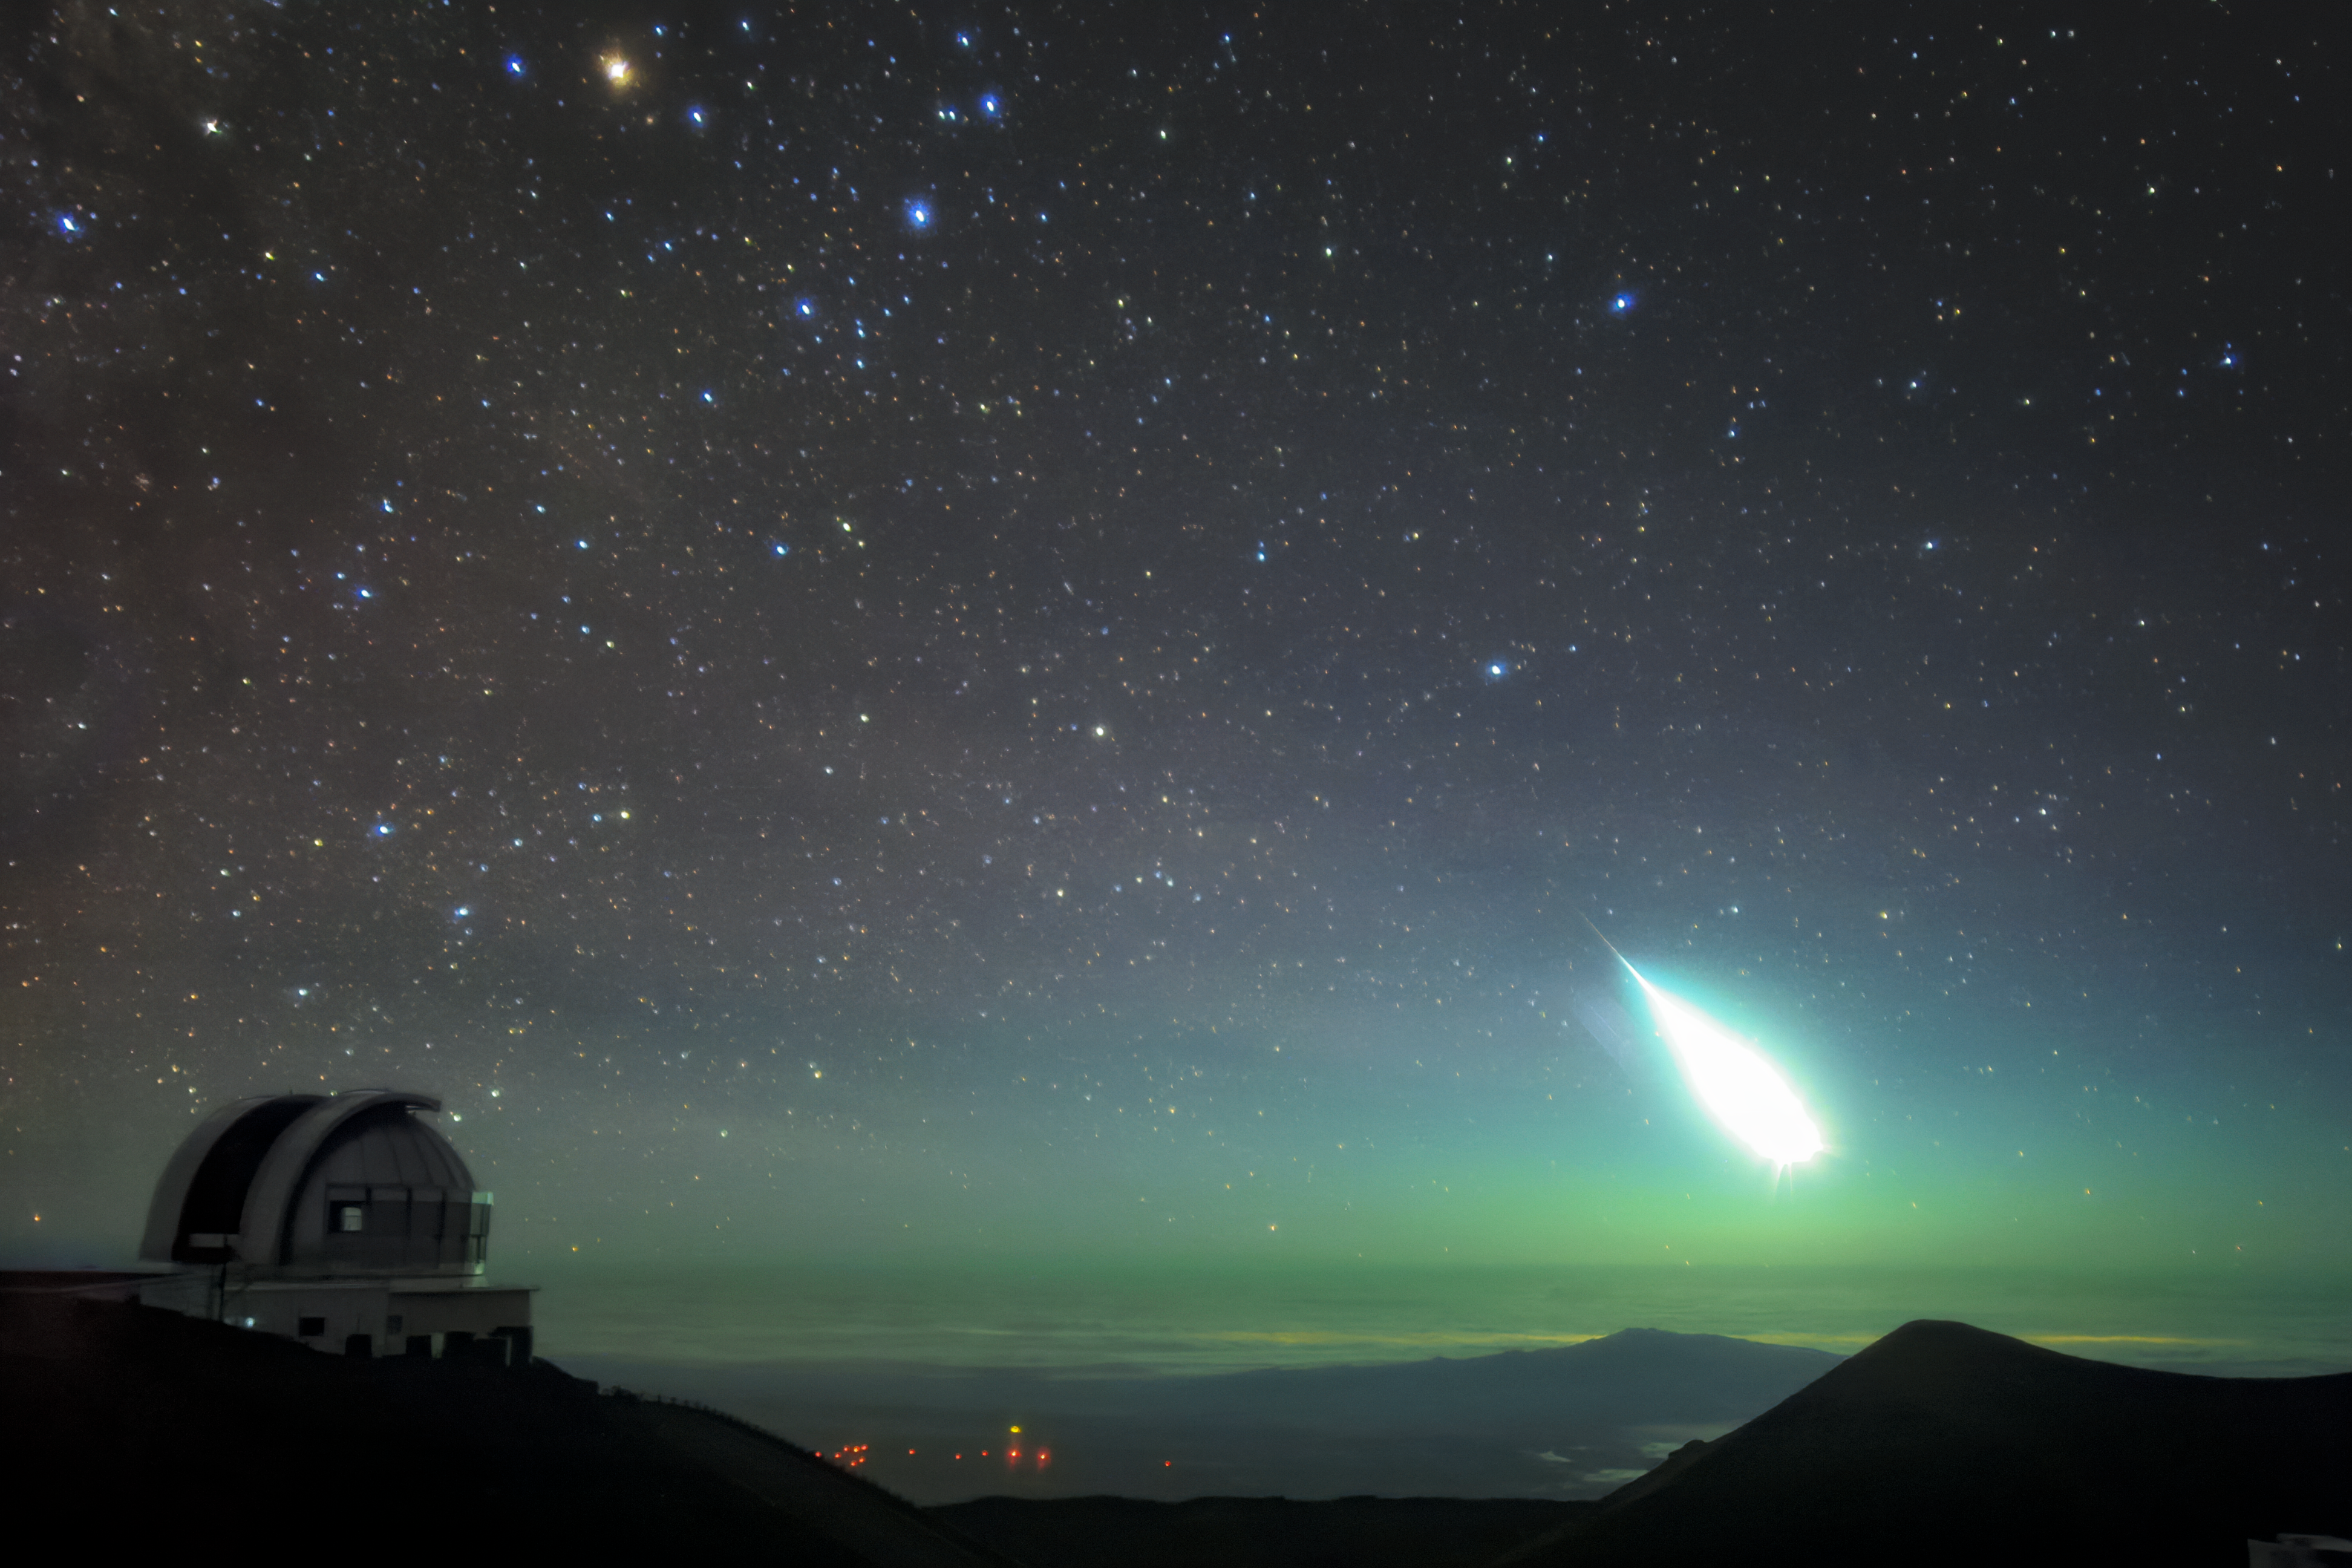

Fireball over Maunakea in 2006

Fireball over Maunakea in 2006.

Credit: International Gemini Observatory/NOIRLab/NSF/AURA